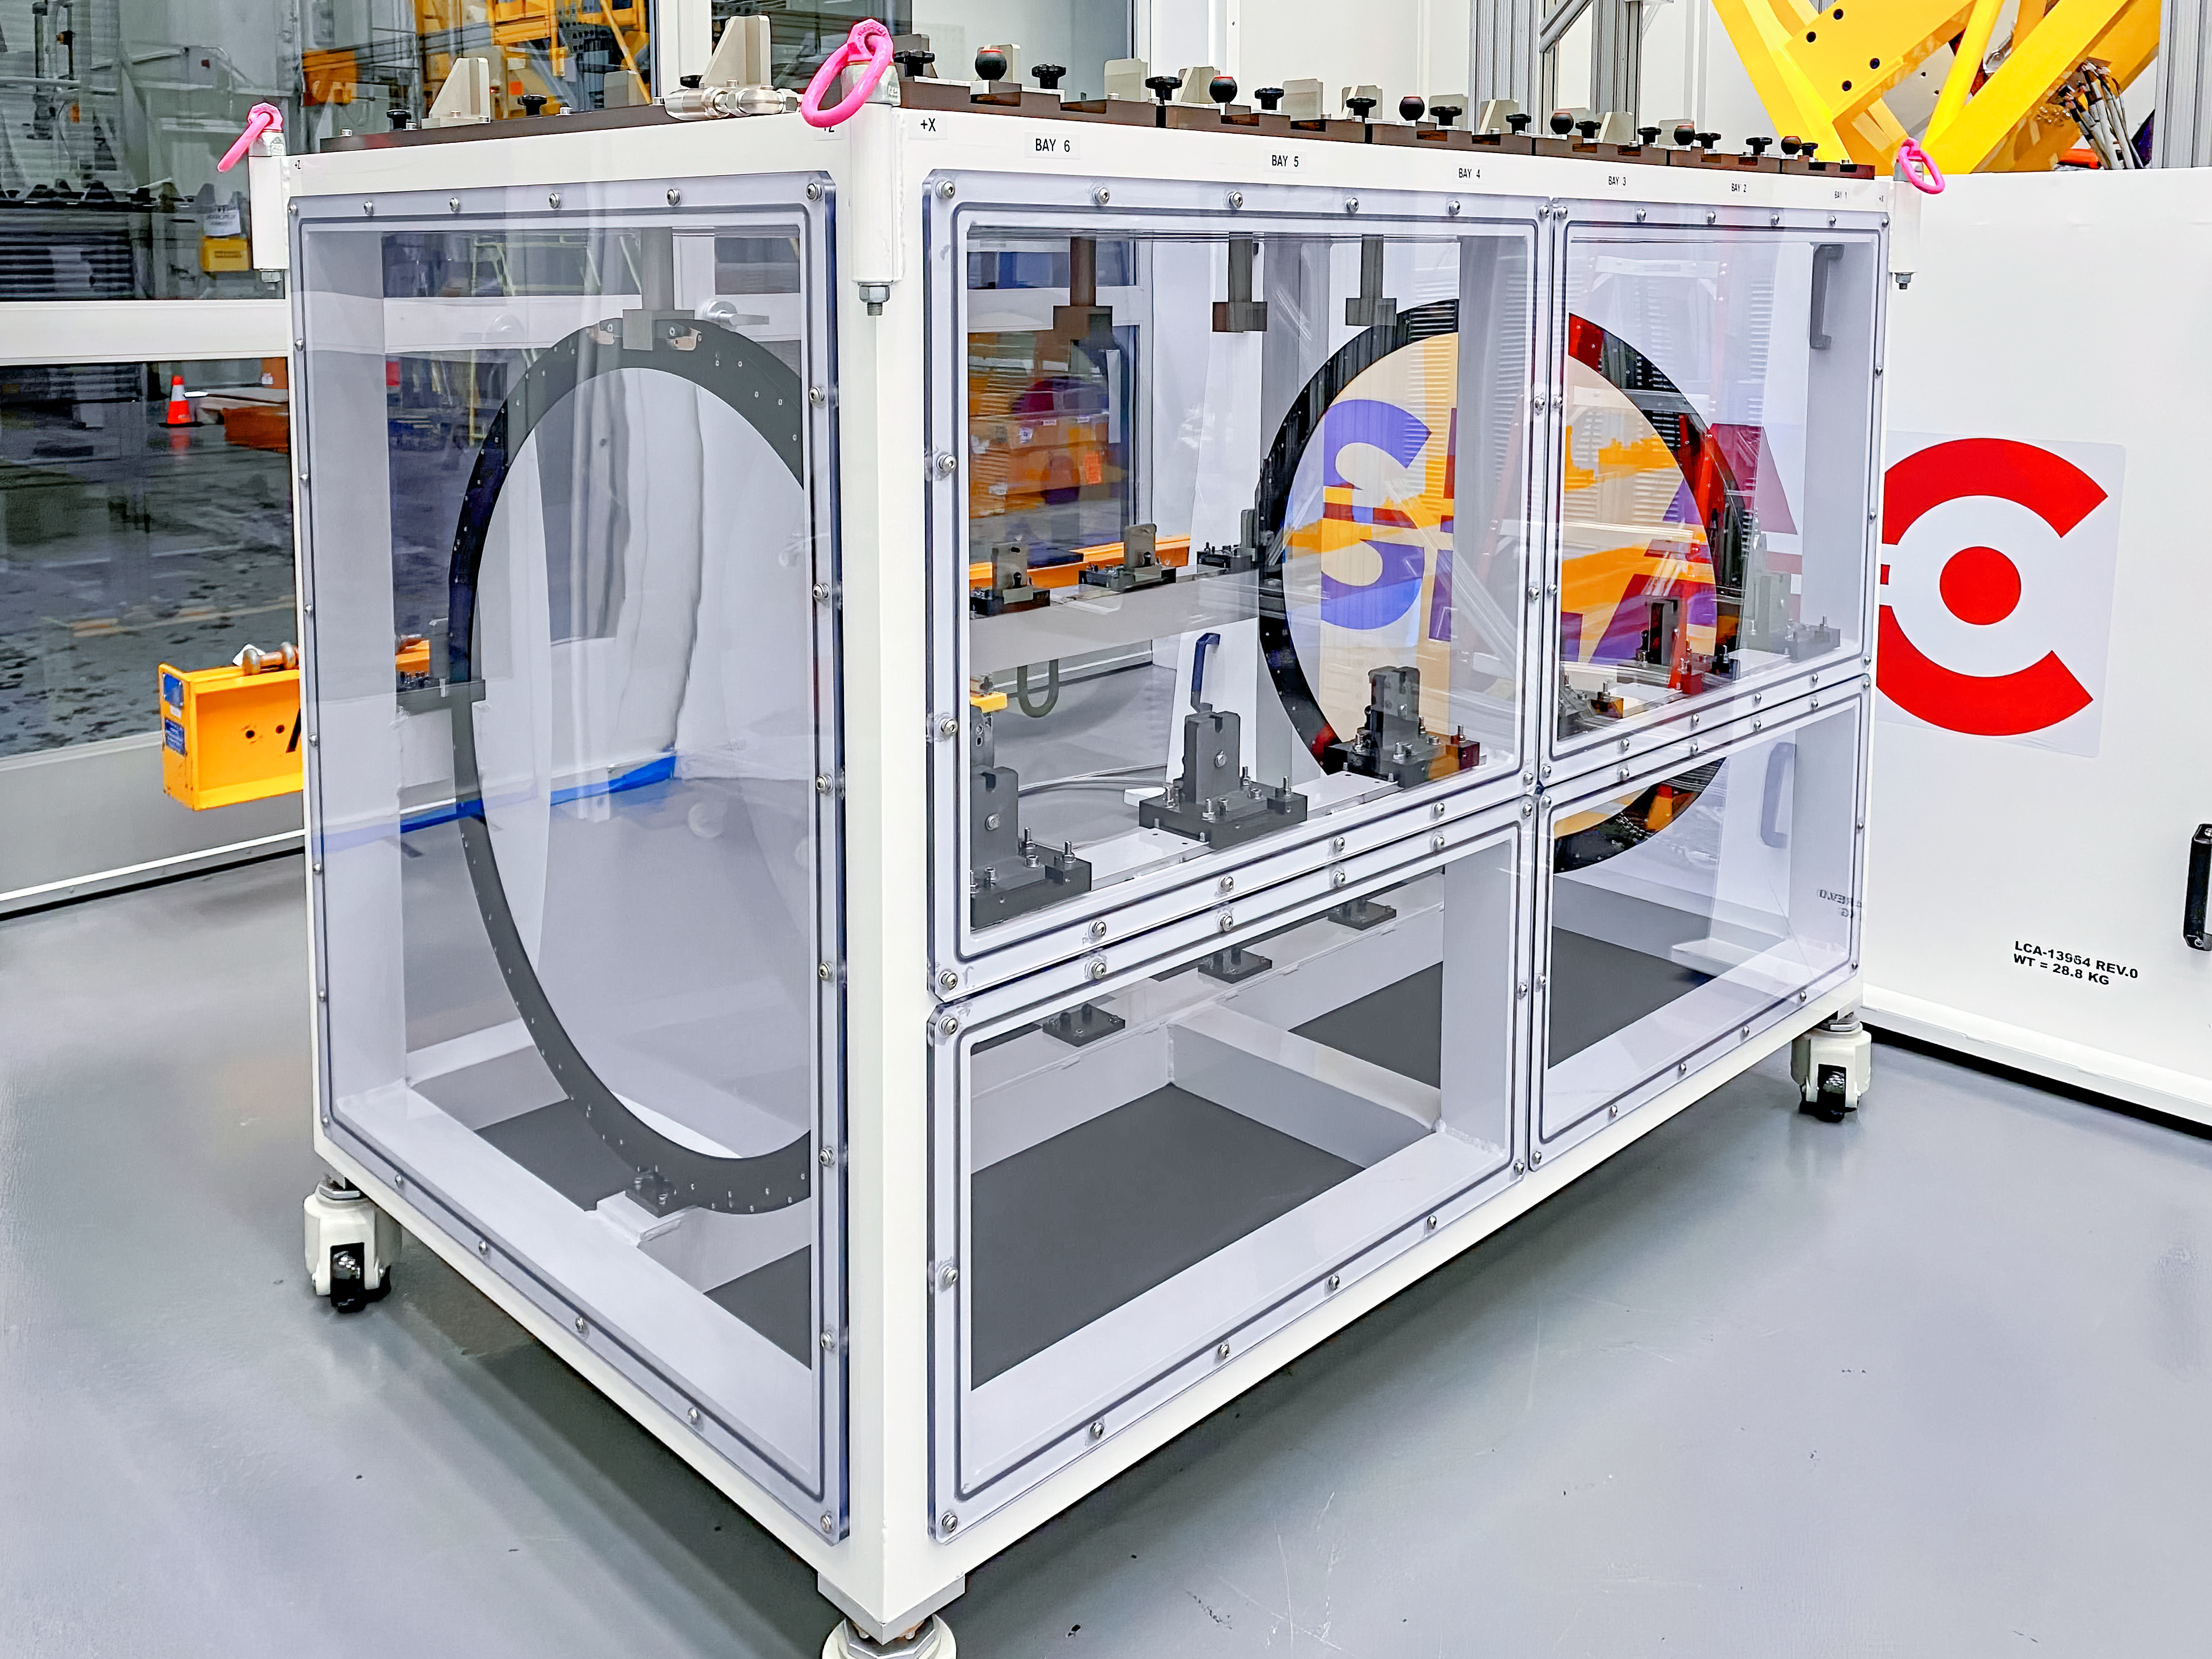

Moving Rubin's Filters

The Camera team at SLAC has begun moving the six LSST Camera filters into their custom storage box using the filter loader with assistance from a crane; all six filters are expected to be in place by November 5th.

Credit: LSST Camera Project/NOIRLab/AURA/NSF